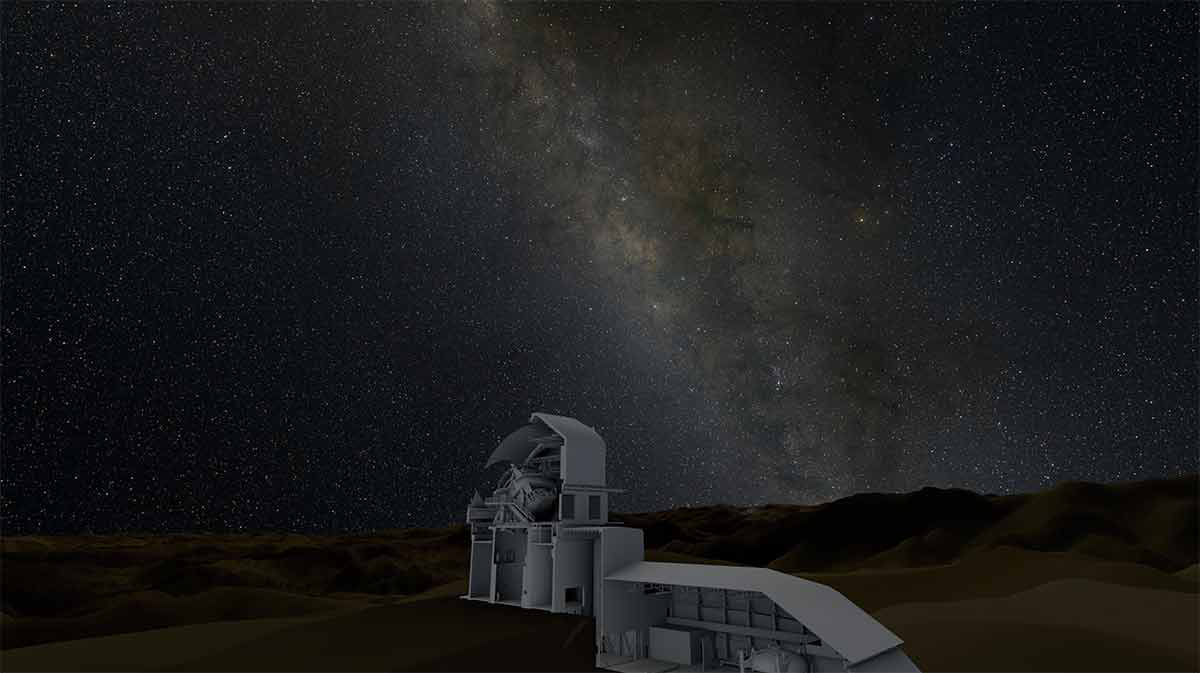

A Virtual Tour of the Large Synoptic Survey Telescope

Currently under construction at Cerro Pachon in Chile, the Large Synoptic Survey Telescope (LSST) is at the vanguard of the next generation of wide-field surveys of the sky. Capable of imaging a huge swath of sky at one go — 40 times the angular size of the full moon — LSST will survey the entire night sky every two weeks. This visualization, featured in the documentary Seeing the Beginning of Time, gives us a virtual peek inside the LSST enclosure.

Credit: AVL/NCSA/University of Illinois at Urbana-Champaign